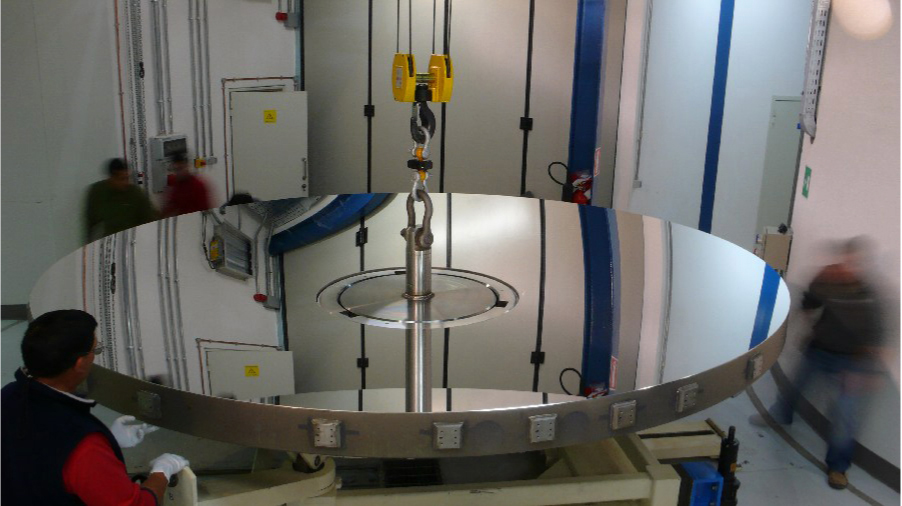

Coating the VISTA mirror

A 4.1-metre diameter primary mirror, a vital part of the world's newest and fastest survey telescope, VISTA (the Visible and Infrared Survey Telescope for Astronomy) has been delivered to its new mountaintop home at Cerro Paranal, Chile. The mirror arrived over the Easter weekend (22 to 23 March 2008) at the Paranal Observatory where the telescope has been assembled at an altitude of 2518m, in Chile's Atacama Desert.

Credit: ESO/S. Guisard (www.eso.org/~sguisard)